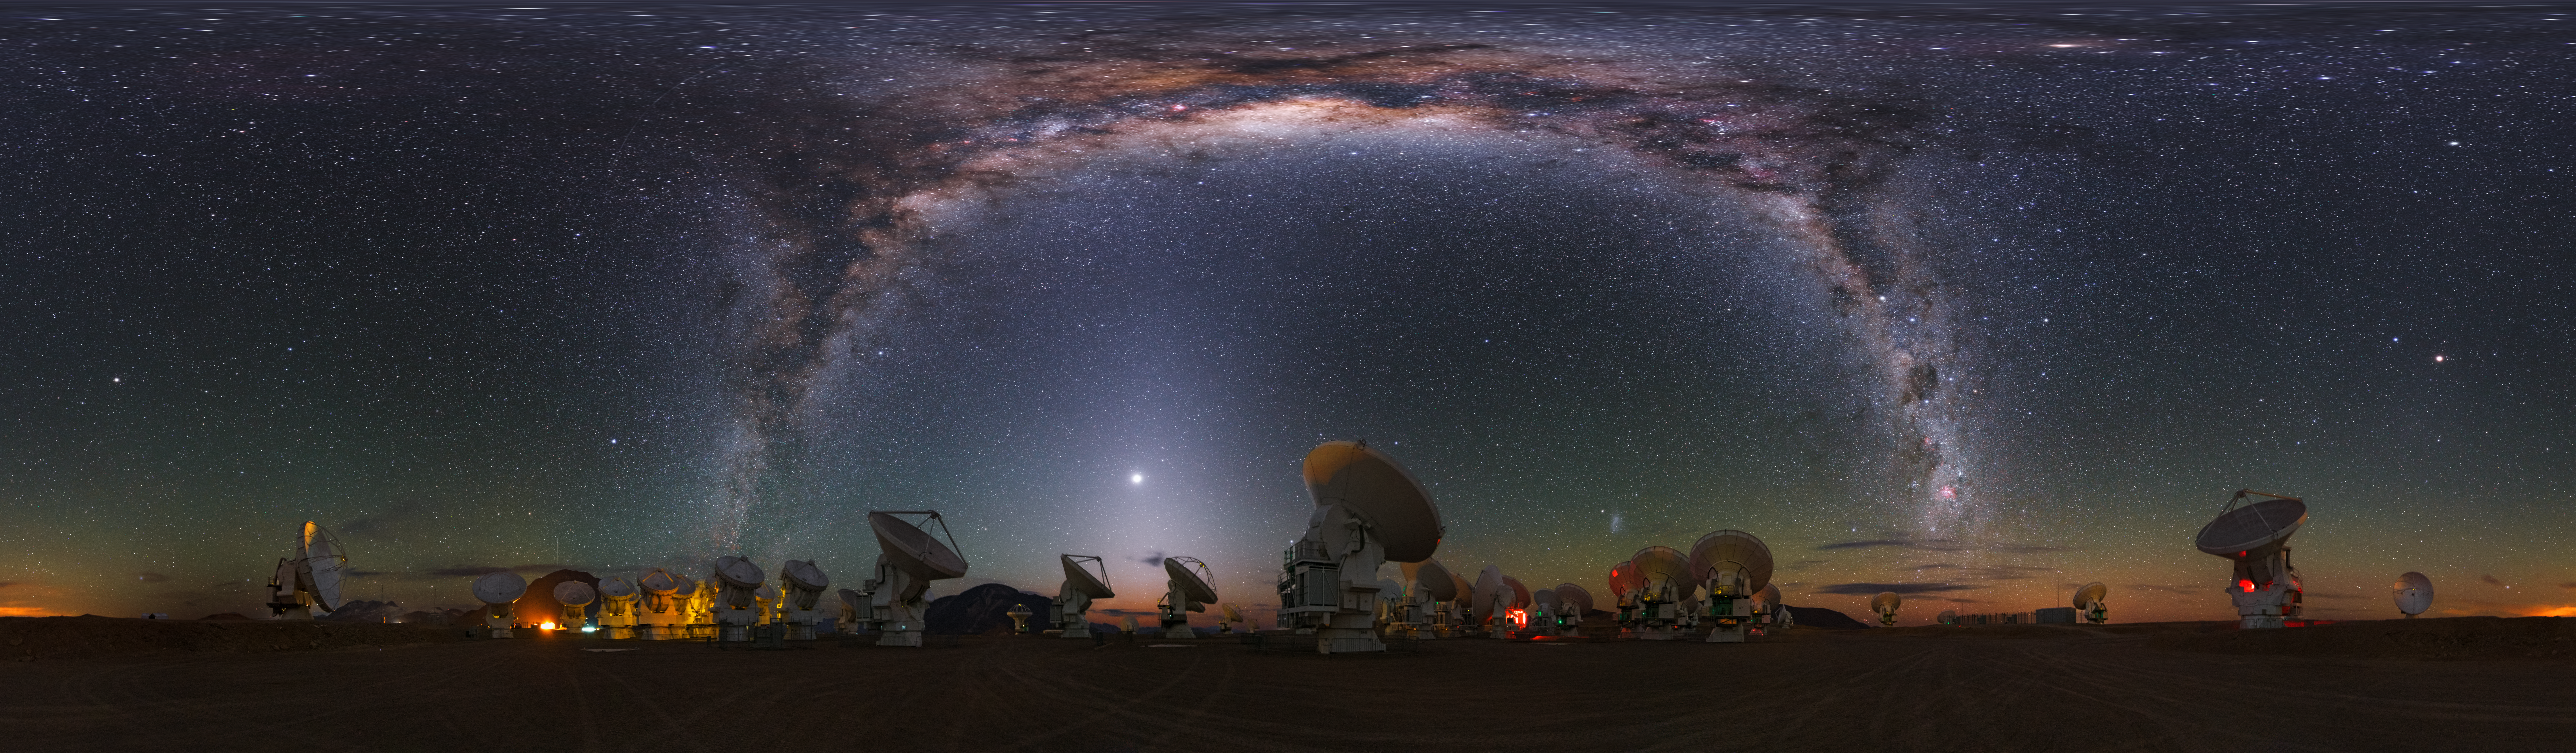

Milky Way at Chajnantor

This stunning ultra high-definition equirectangular panorama image shows the Chajnantor plateau, place of ALMA (the Atacama Large Millimeter/submillimeter Array), which consists of 66 antennas. Above the array, the bright band of the Milky Way shines with all its fascinating details.

Credit: Y. Beletsky (LCO)/ESO